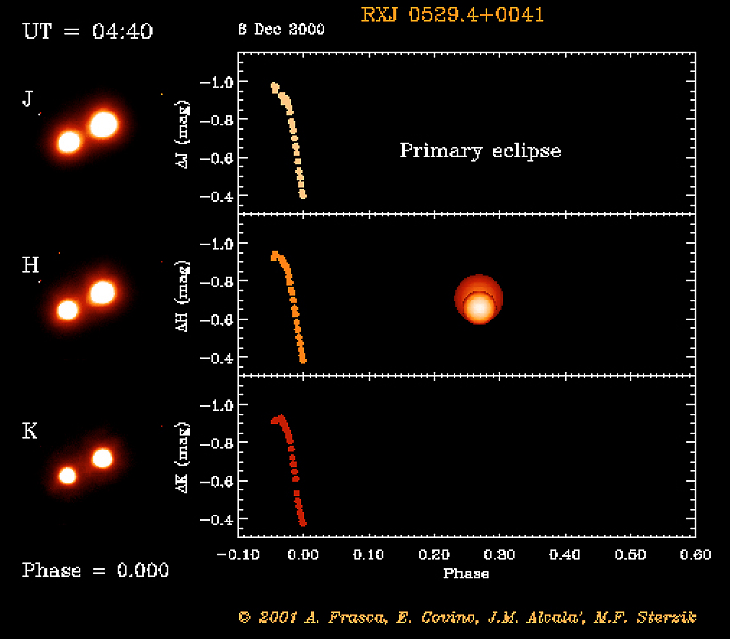

Eclipsing binary system in Orion

The RXJ 0529.4+0041 system at mid-primary eclipse. The object RXJ 0529.4+0041 was first discovered by the X-ray satellite ROSAT. Subsequent optical spectroscopy showed this object to be a young, low-mass spectroscopic binary system. And when a team of astronomers used a 91-cm telescope at the Serra La Nave observing station on the slope of the Etna volcano (Sicily) to monitor the light curve, they also discovered that this system undergoes eclipses.

This is one of the six individual frames from the ADONIS movie of the RXJ 0529.4+0041 eclipsing, binary stellar system, corresponding to the time around the "primary" eclipse.

Credit: ESO